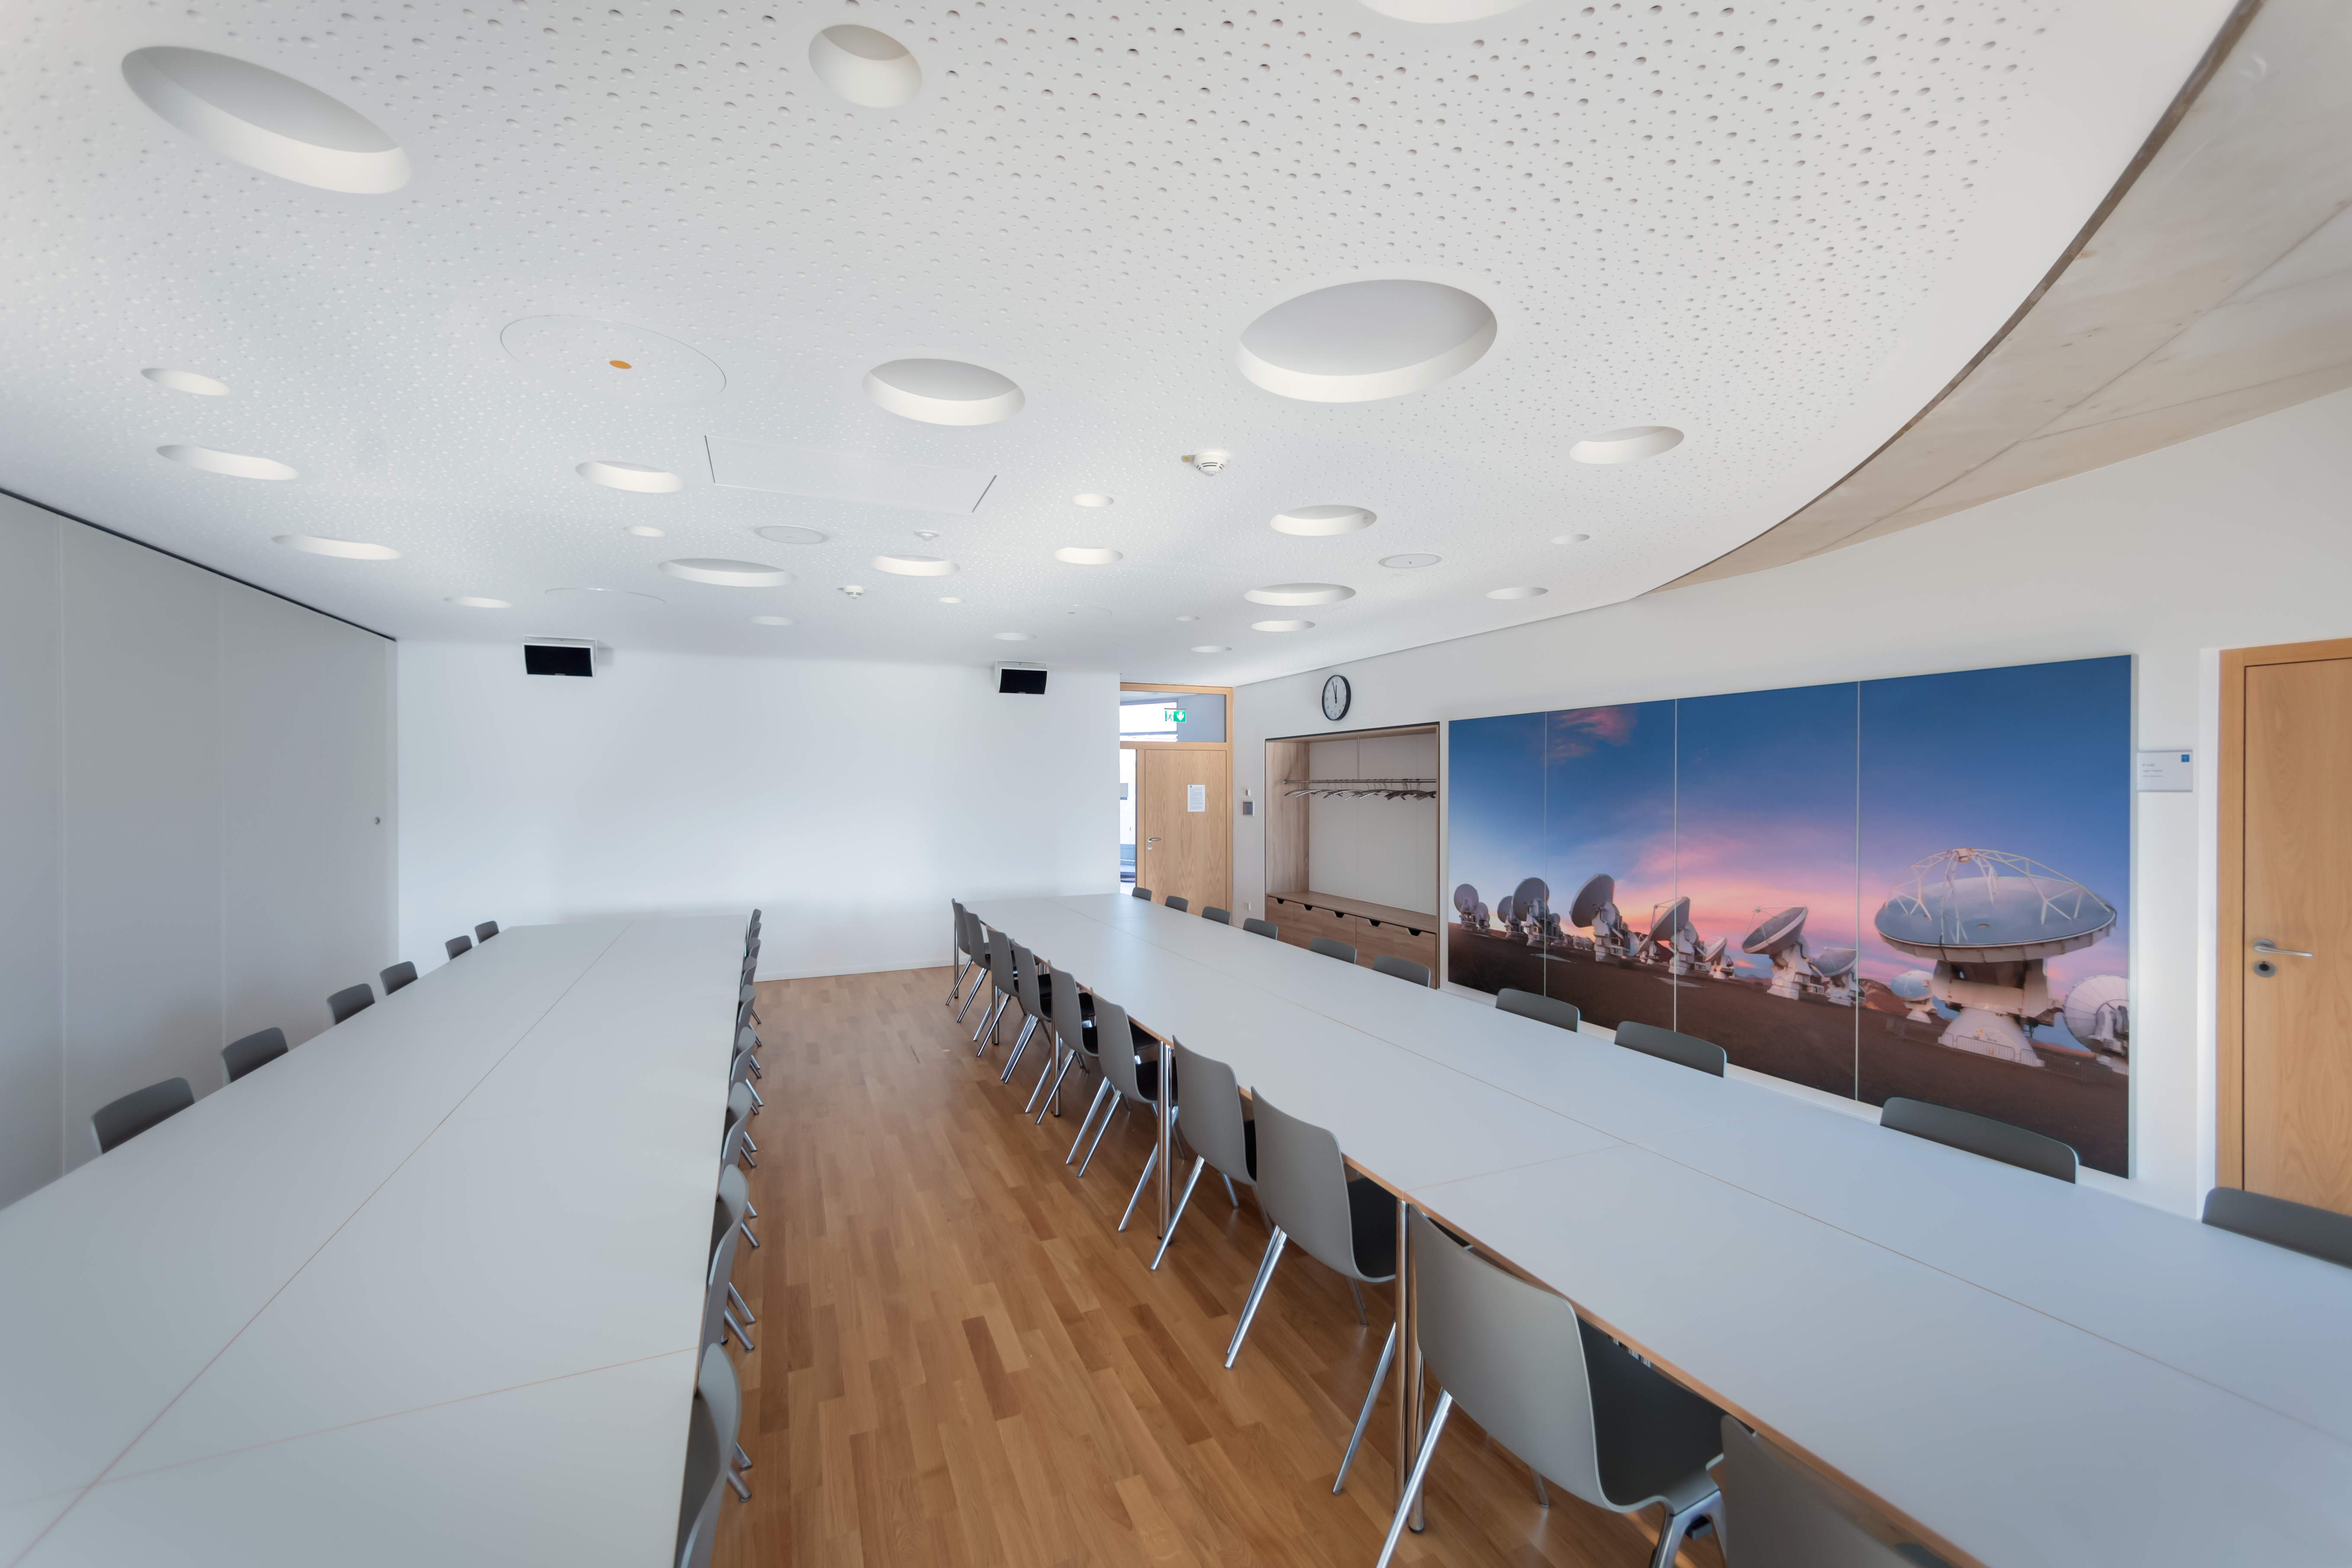

Supernova Seminar Room

The ESO Supernova Visitor Centre & Planetarium's Seminar Room is shown in this image. With a rooftop location atop the Supernova, the Seminar Room is a perfect venue for business meetings, workshops, conferences, press events, seminars, etc. As seen in this image, the room can be split in half to form two smaller rooms: Sagittarius and Scorpius.

Credit: ESO/P. Horálek